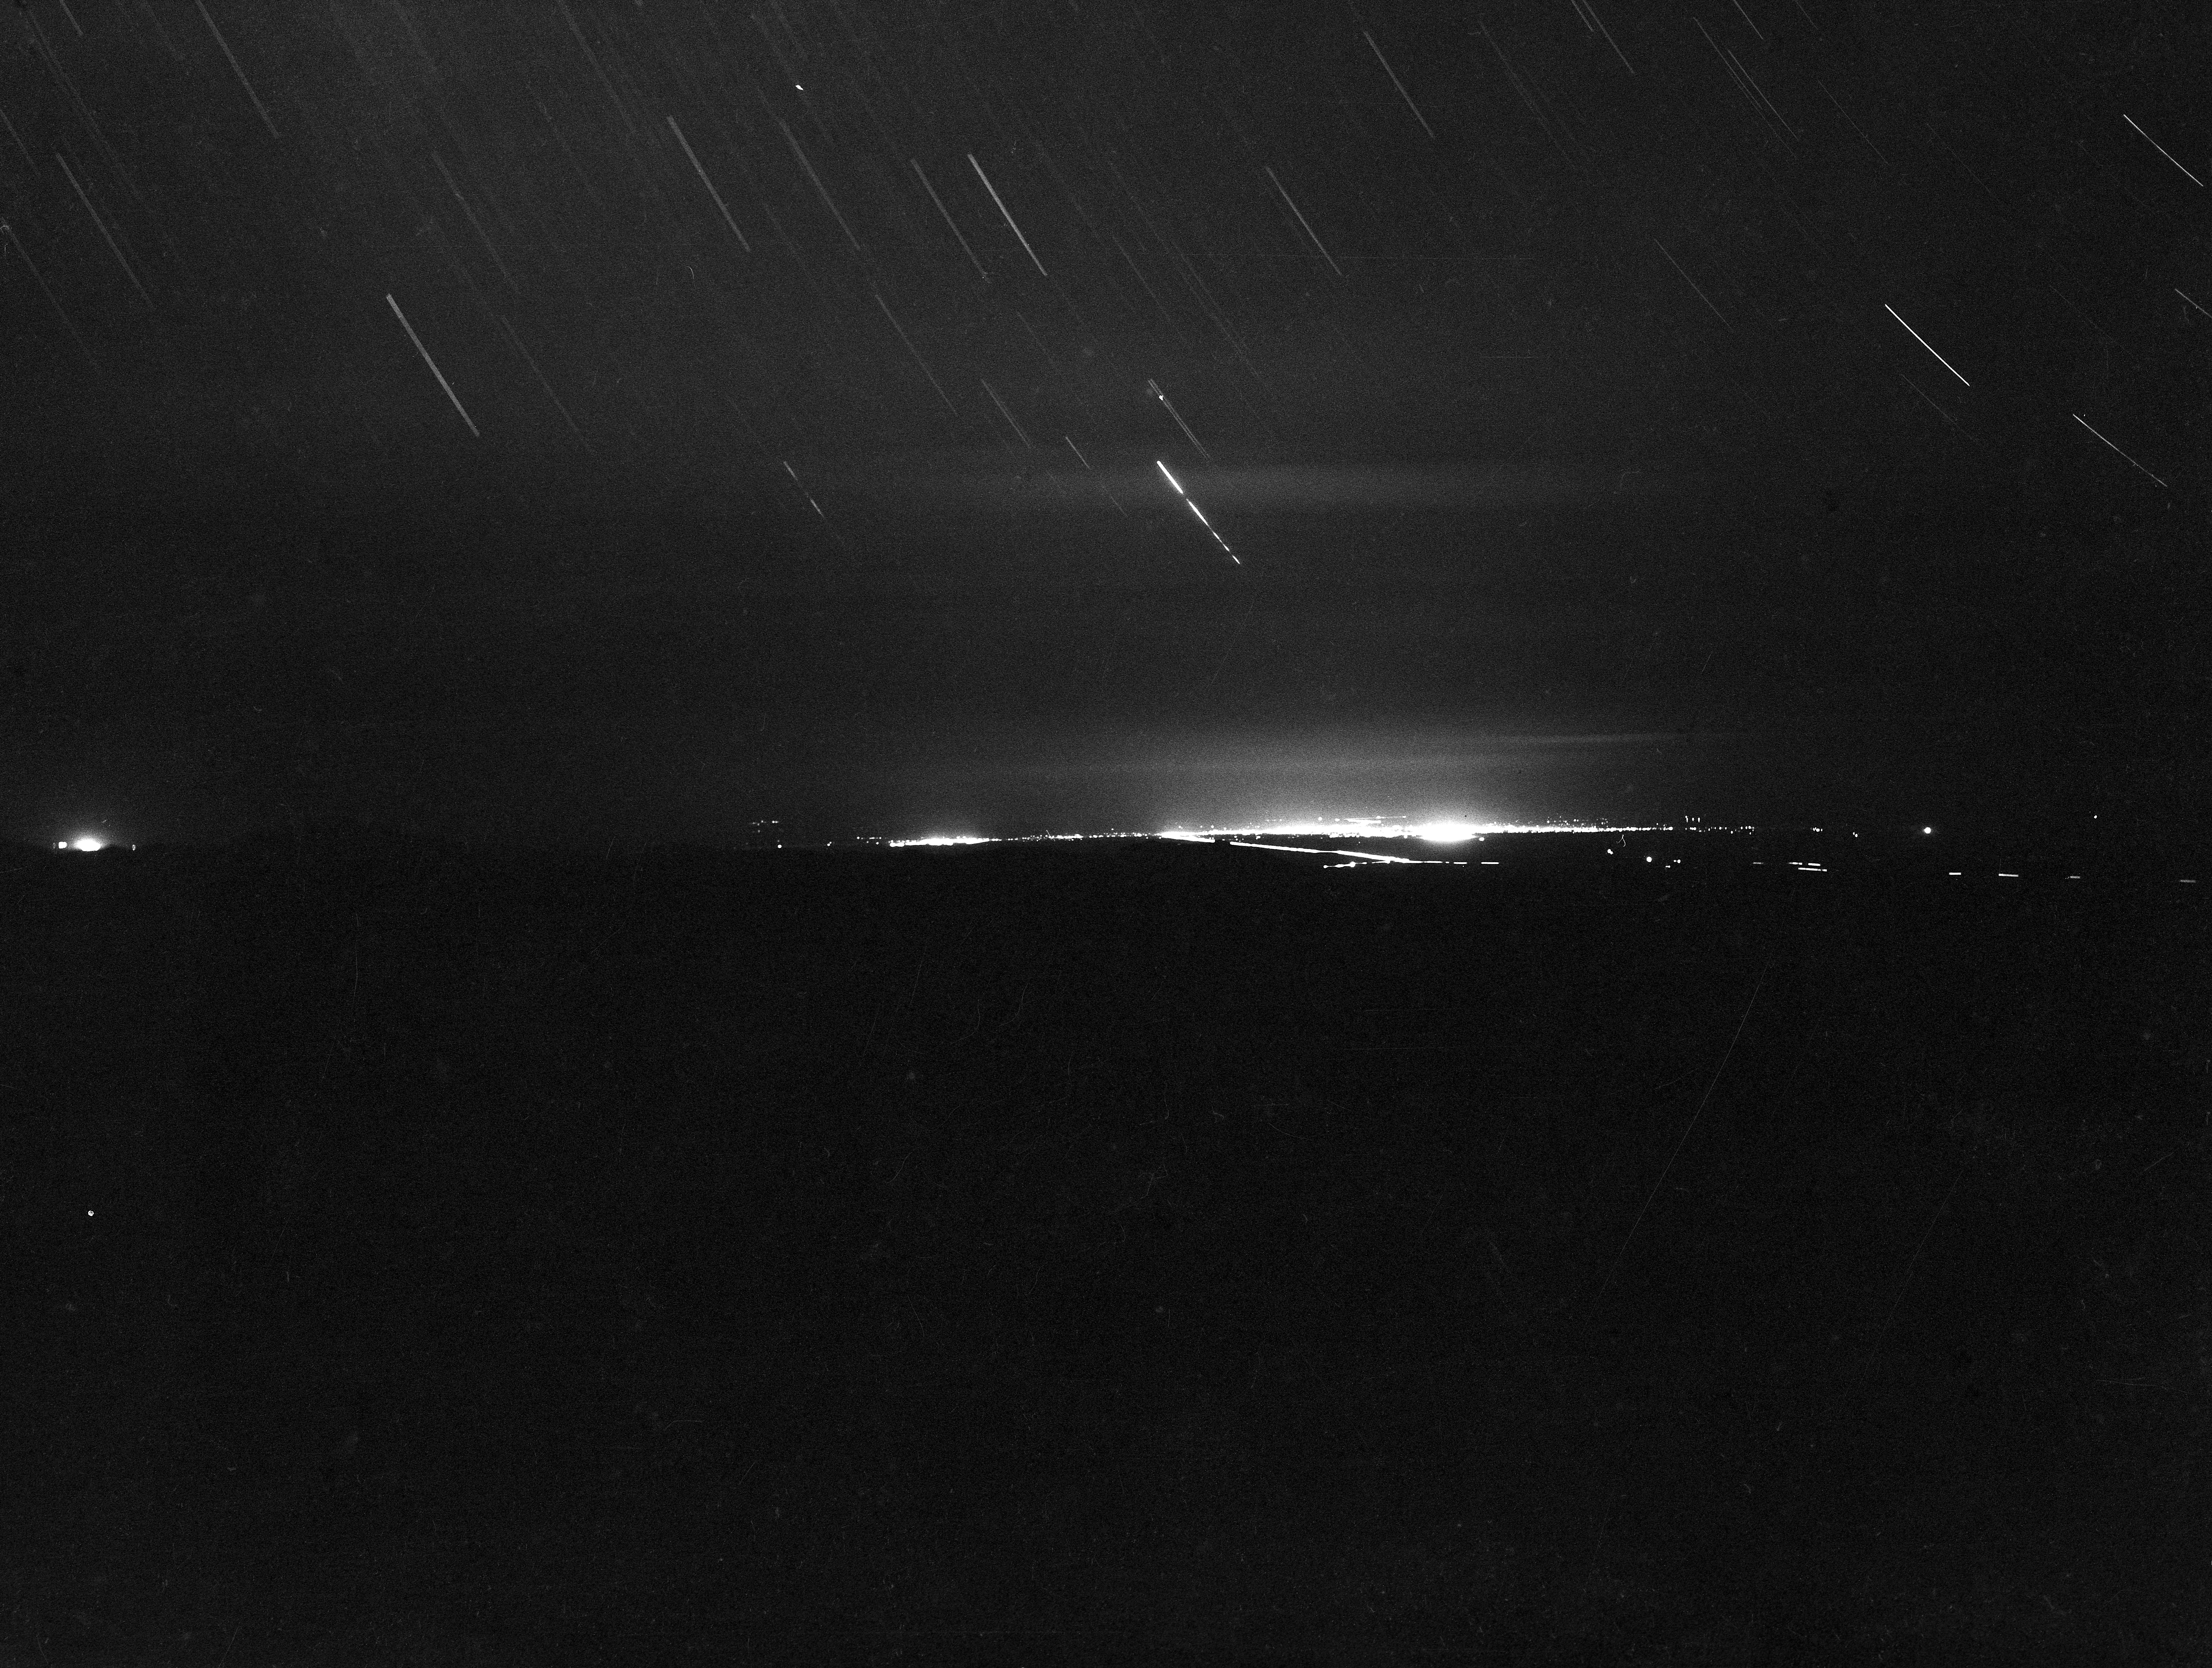

Tucson, Arizona Nighttime Glow, 1958

This image is stored at NOIRLab Headquarters in Tucson, Arizona. For the original negative of this image, see KPNO Negatives envelope 100-109. It was captured around 1958.

This image is from the site surveys done to find the optimal location for a ground-based observatory in the late 1950s. It was captured from the Whetstone Mountains and shows the nighttime glow from Tucson, Arizona.

This image is part of NSF NOIRLab’s historical archives.

Credit: KPNO/NOIRLab/NSF/AURA